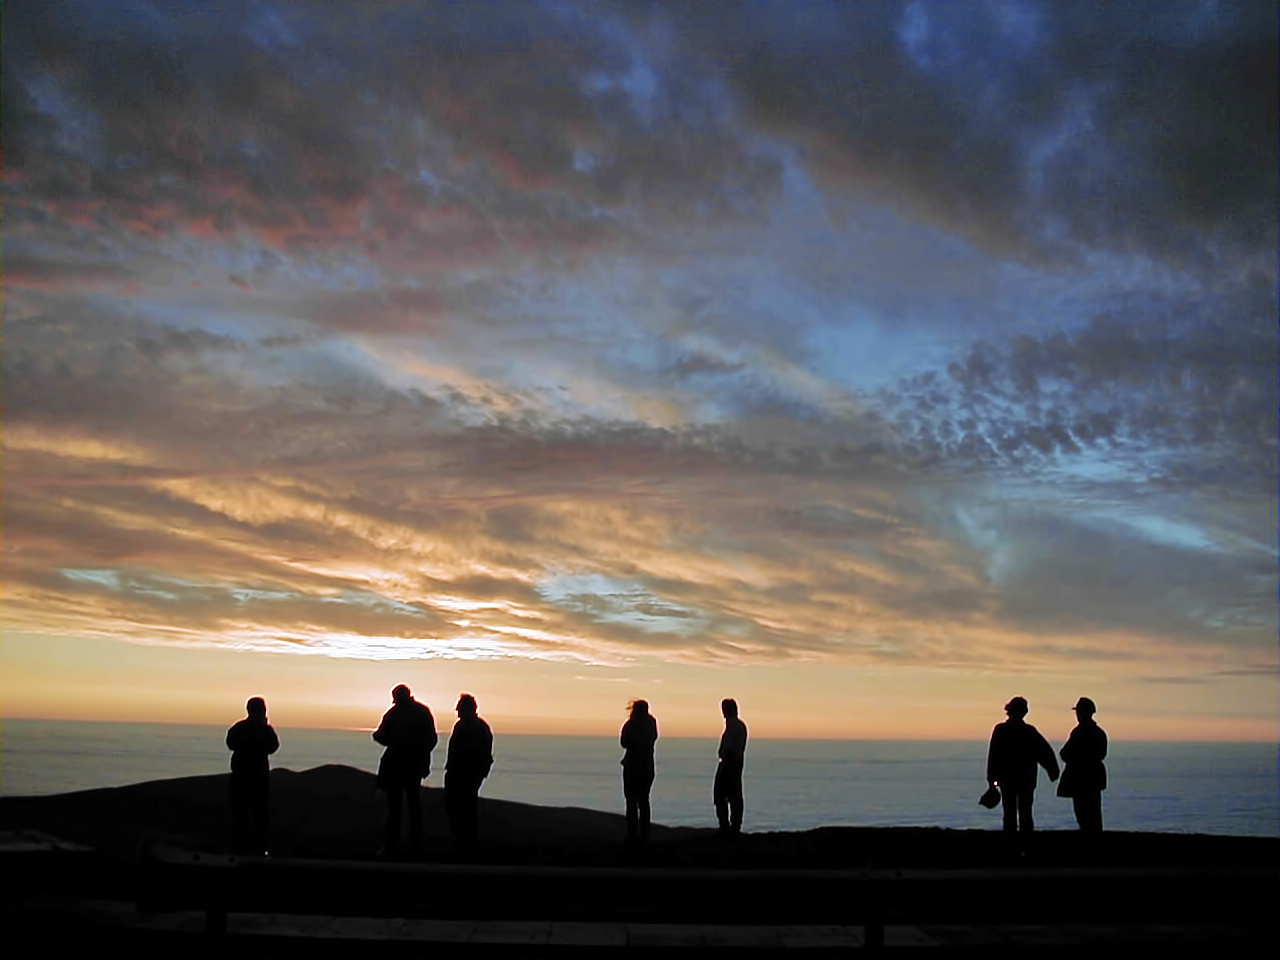

Sunset at Paranal

ESO staff integrating the telescopes meet to watch the sunset in 1998 - it has become a habit and takes place until today.

Credit: ESO/P.Gray